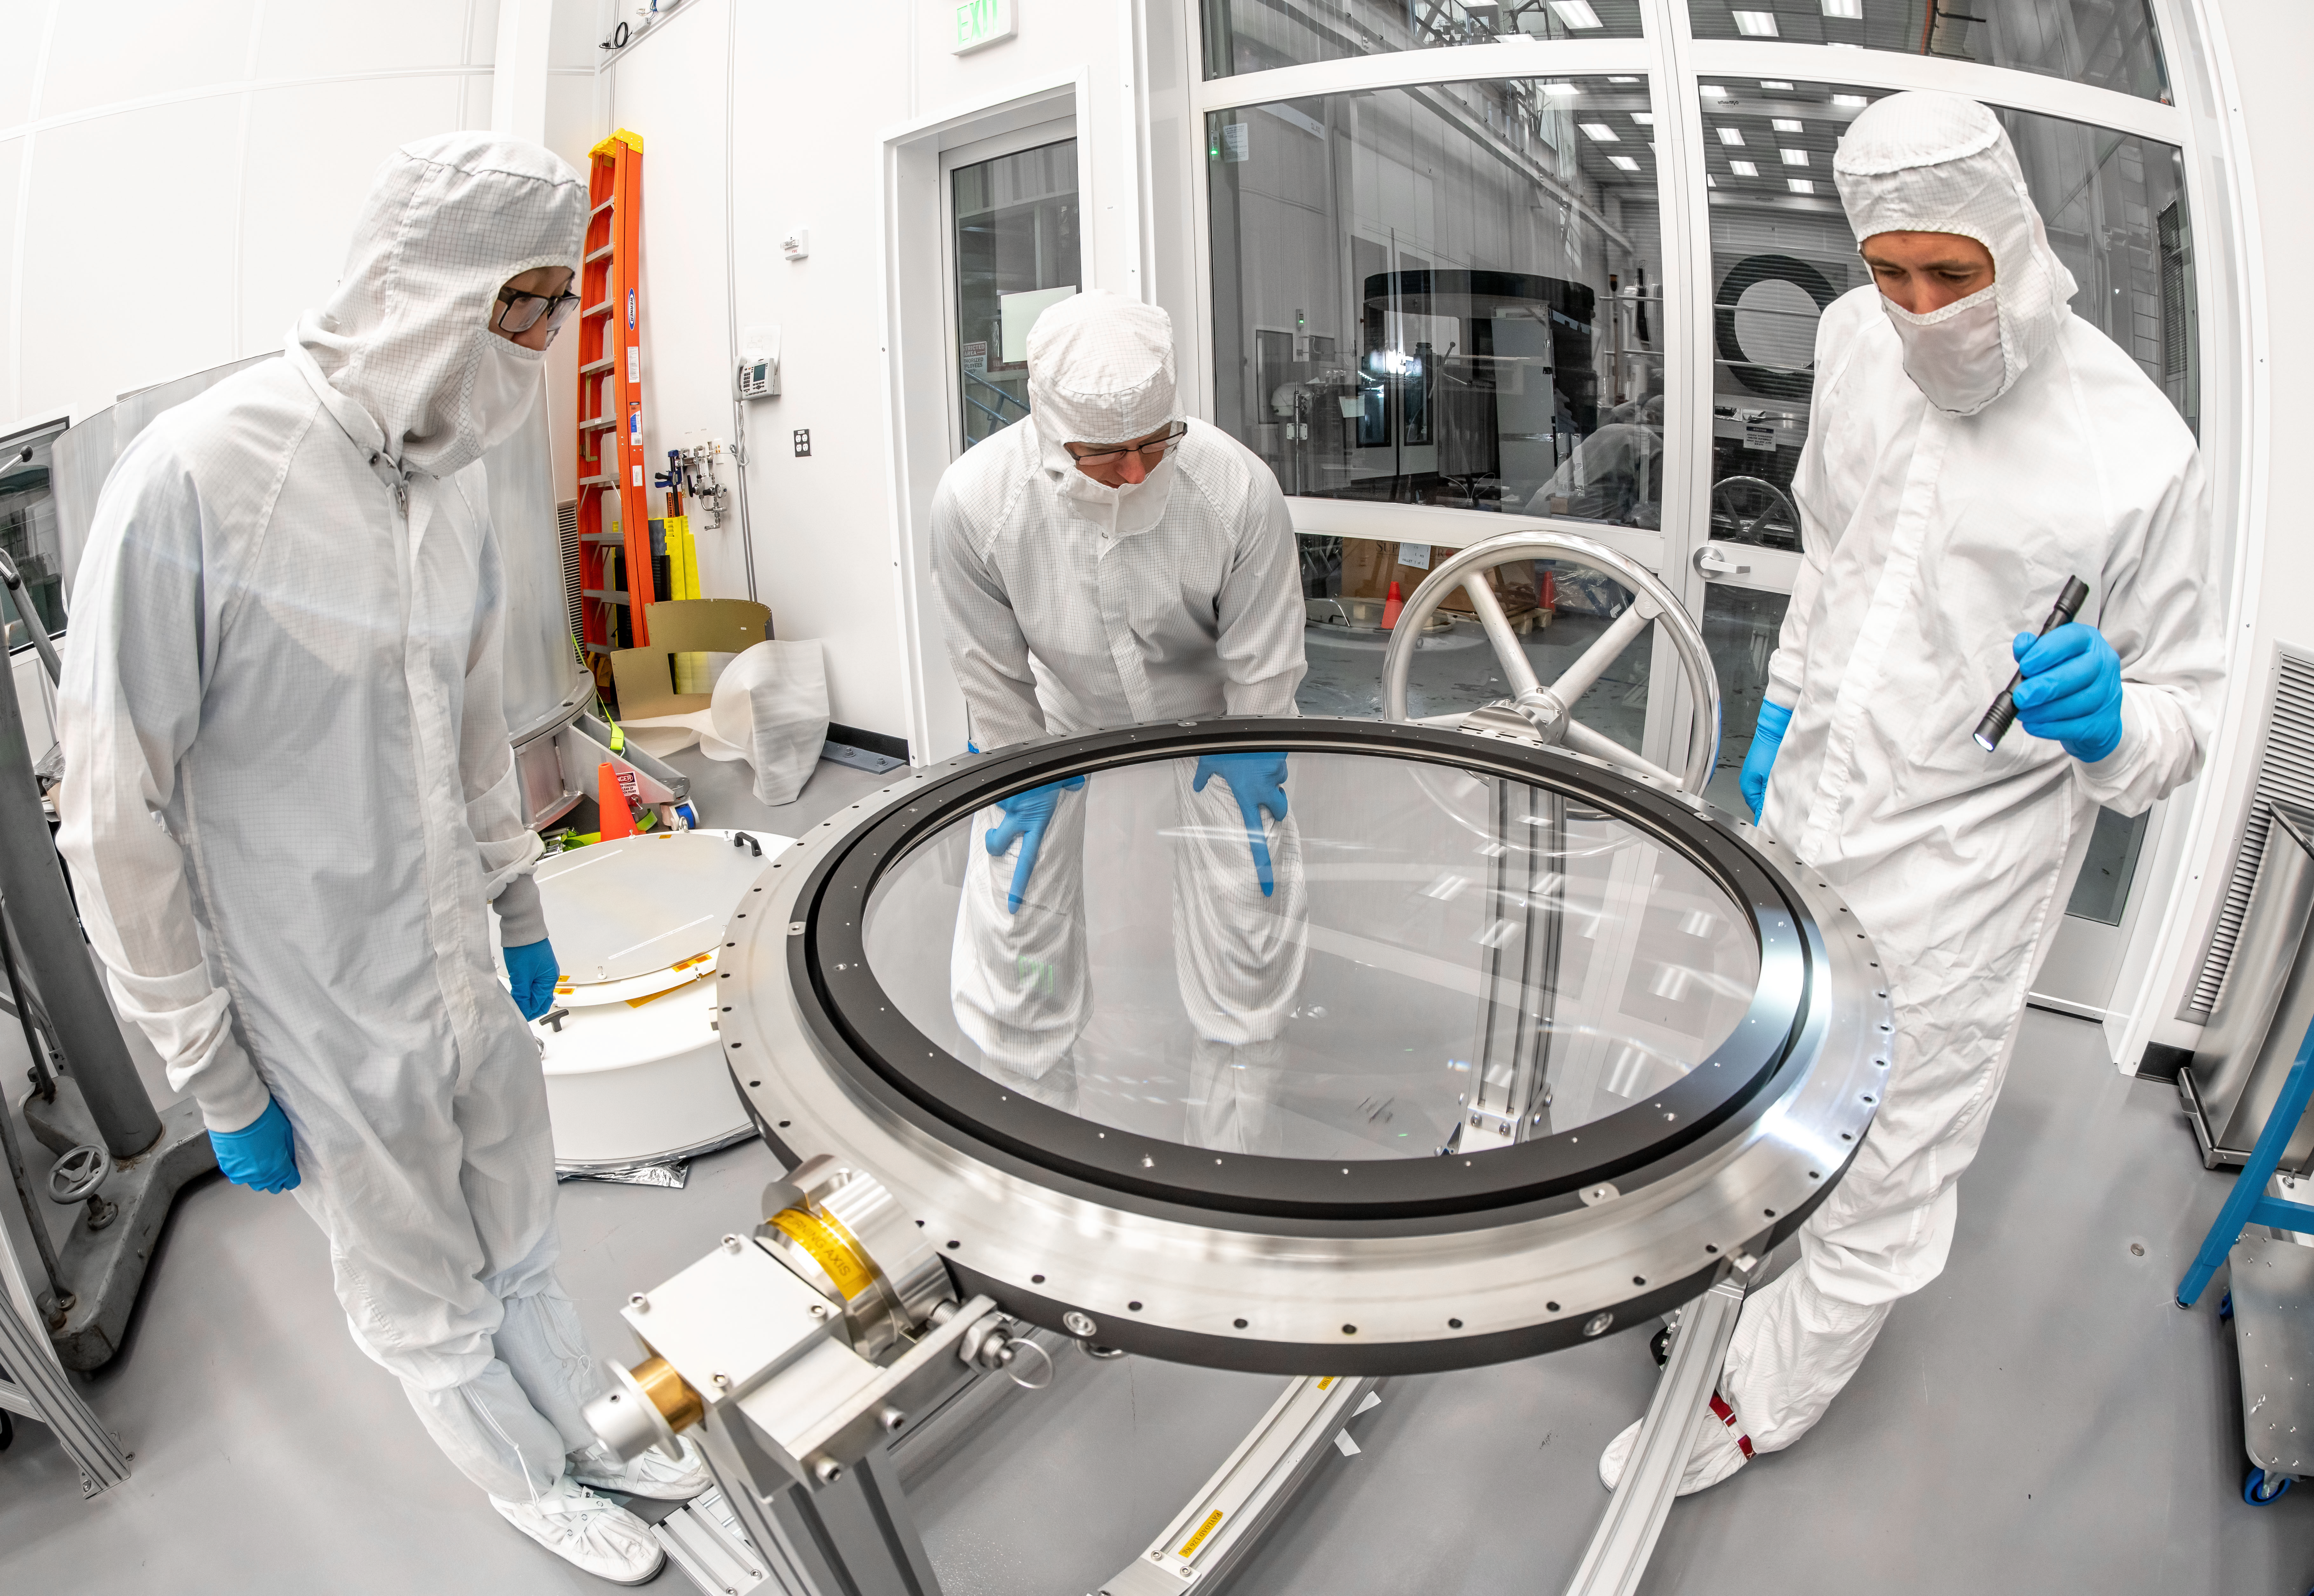

LSST Lens Inspection

Arrival and inspection of the L3 lens of the LSST Camera at a clean room at SLAC. Although smaller than the other two lenses that will go into the camera body, it’s still over 3 feet in diameter and weighs a whopping 200 pounds. L3 will be closest to the 3,200-megapixel camera’s focal plane. It’ll be the final optical element correcting images captured by the imaging sensors, as well as the barrier for the vacuum inside the cryostat that cools imaging sensors to minus 150 degrees Fahrenheit. Work on the lenses has been managed by Lawrence Livermore National Laboratory.

Credit: Jacqueline Orrell/SLAC National Accelerator Laboratory